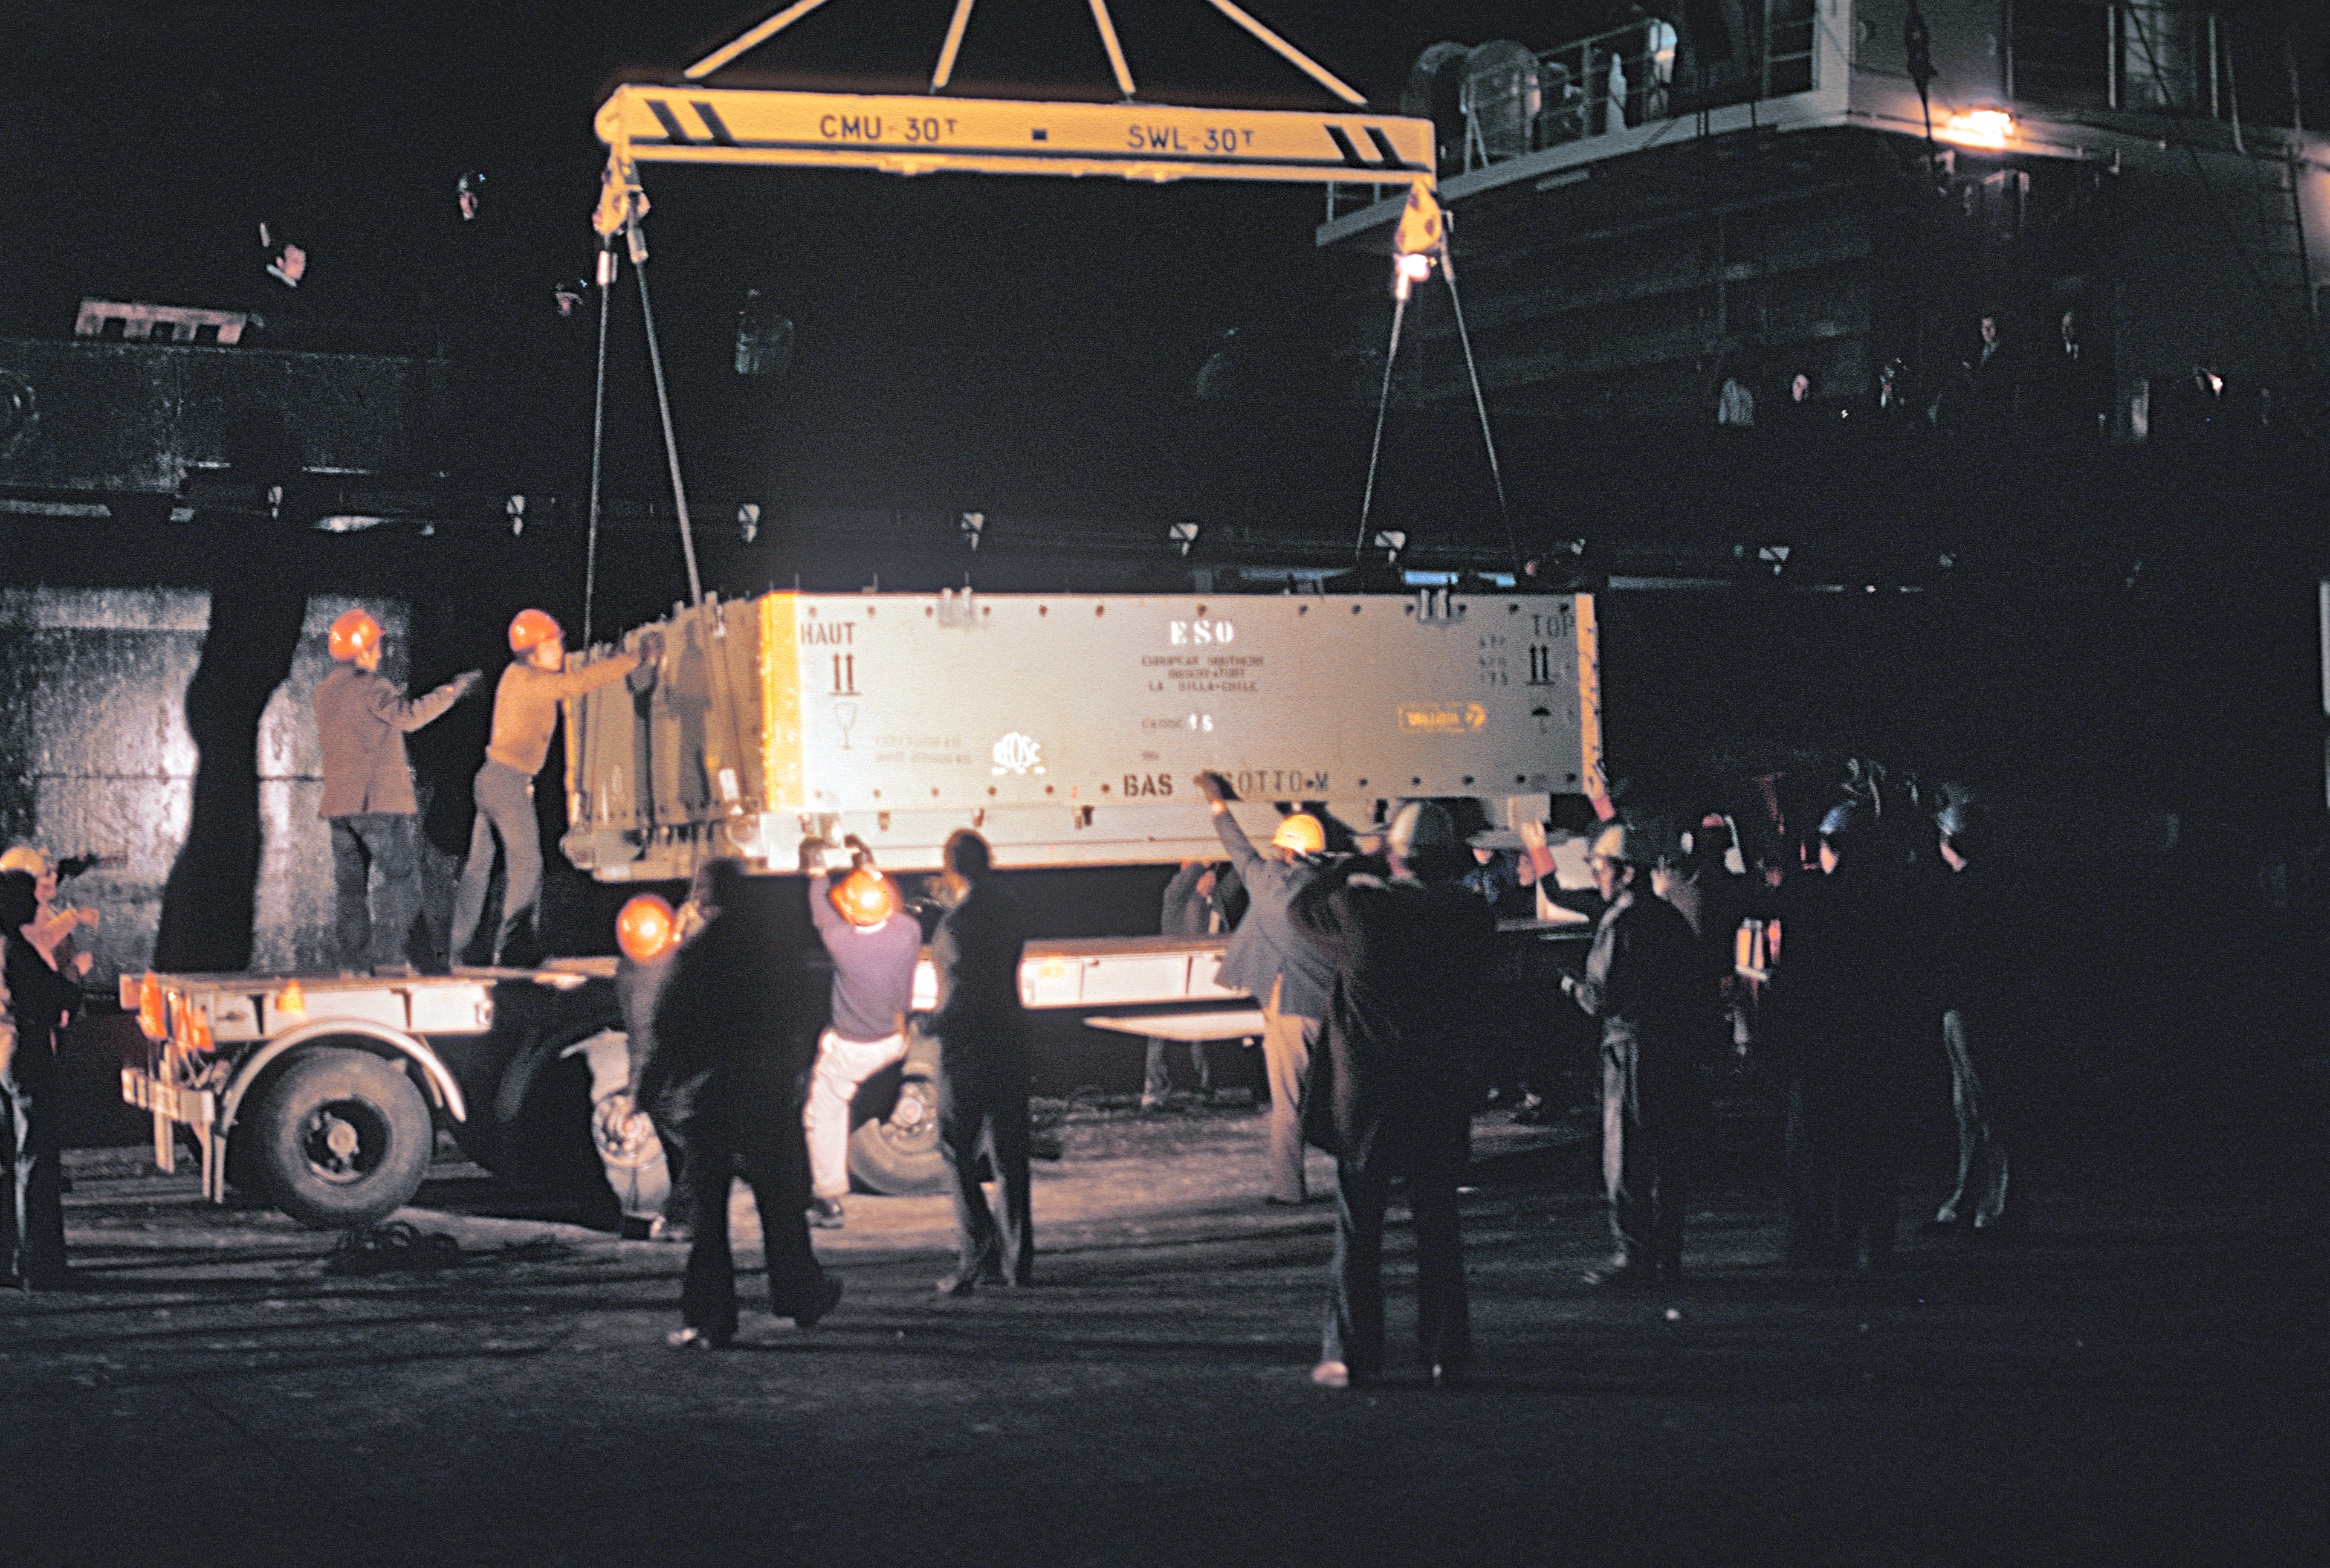

Arrival of the primary mirror for the ESO 3.6-metre telescope at La Silla

Arrival of the primary mirror for the ESO 3.6-metre Telescope at La Silla Observatory in Chile.

Credit: ESO